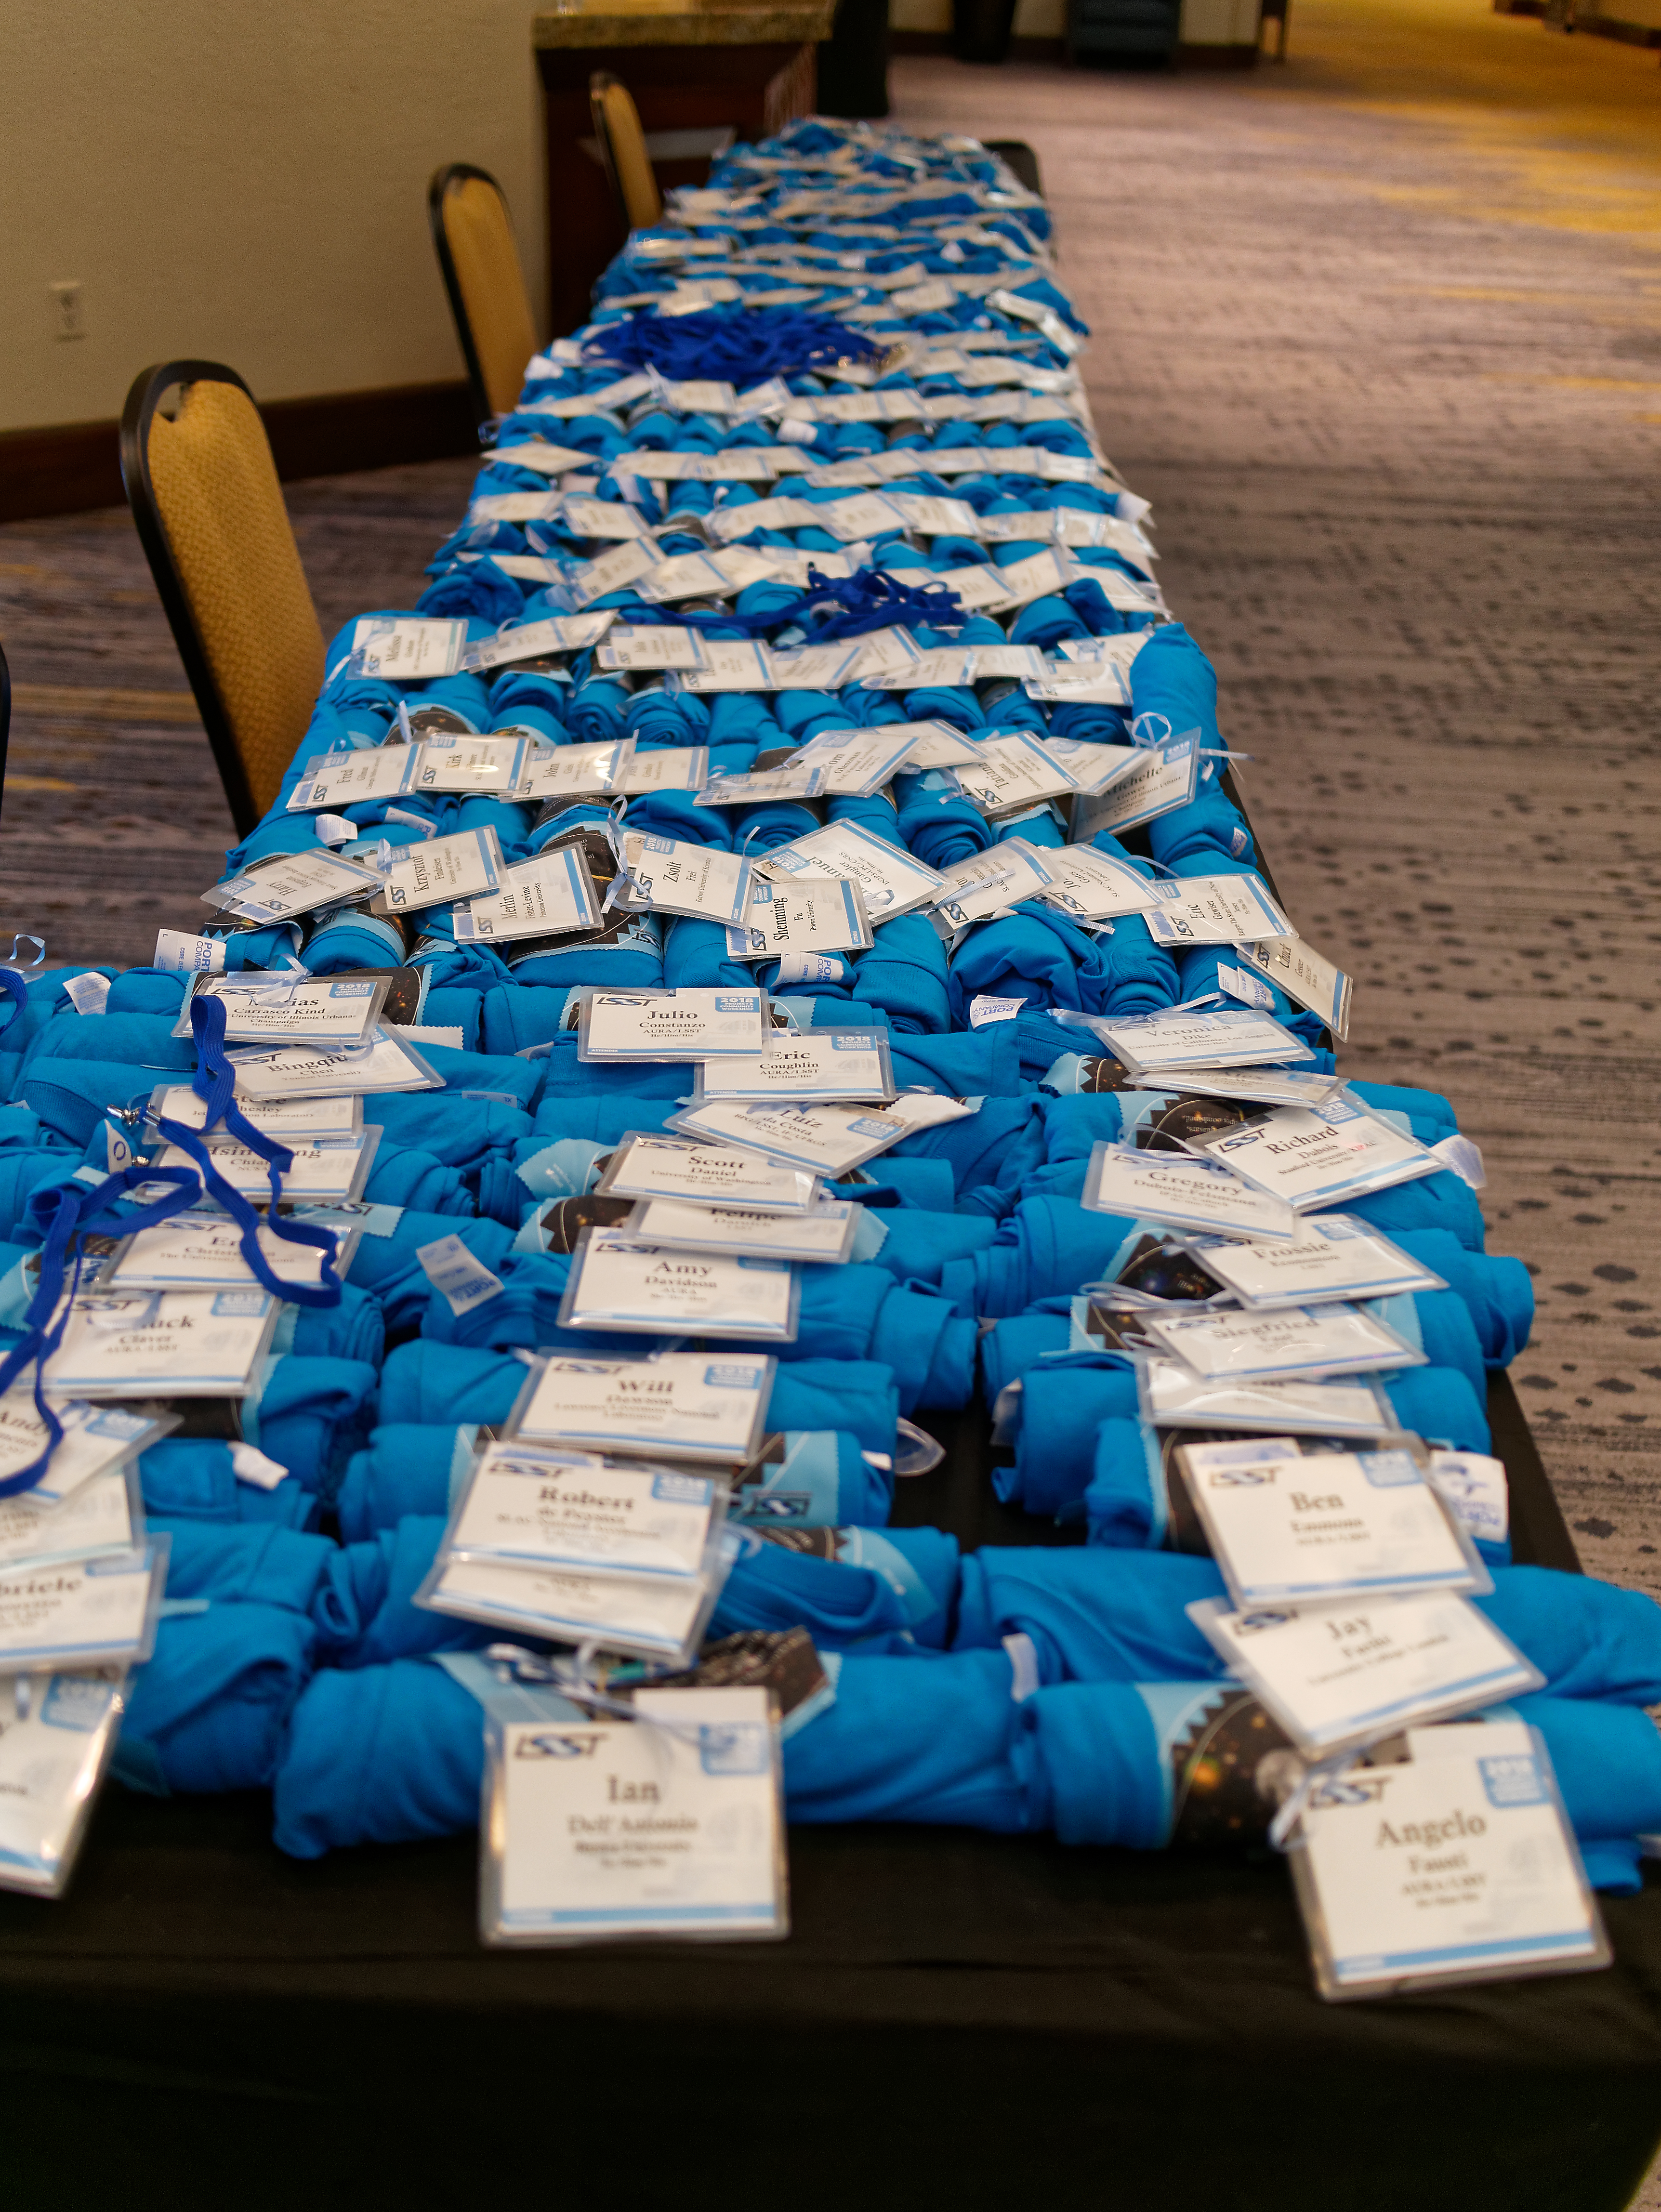

LSST 2018 T-shirts and Badges

T-shirts and badges are staged to greet participants at the LSST 2018 Project and Community Workshop.

Credit: Rubin Observatory/NSF/AURA